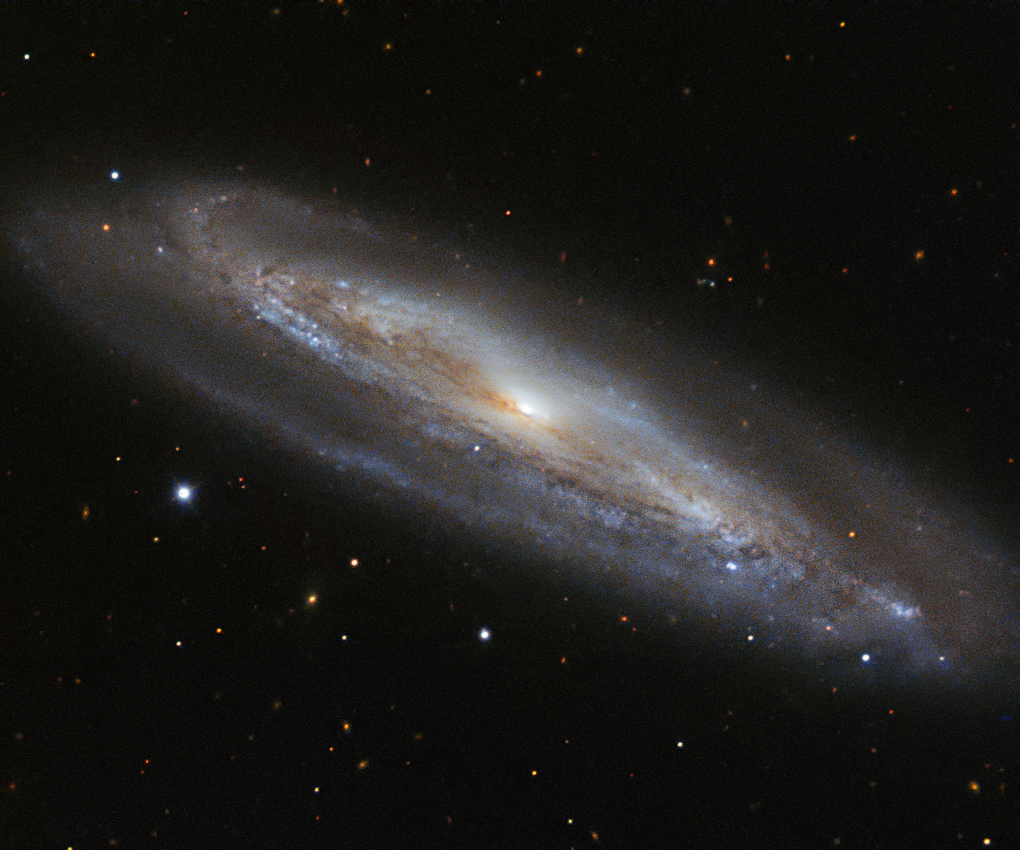

Why so blue?

The colour blue has many associations — coldness, sadness, serenity. However, the colour holds a completely different meaning for astronomers, as demonstrated by the edge-on spiral galaxy Messier 98.

Messier 98, also known as NGC 4192, is located approximately 50 million light-years away in the constellation of Coma Berenices (Berenice's Hair). In this spectacular image from ESO’s New Technology Telescope (NTT), the galaxy’s perimeter, rippled with gas and dust, is dotted with pockets of blueish light. These are regions filled with very young stars, which are so hot that they glow with a bright blue hue. These young stars are burning at such high temperatures that they are emitting fierce radiation, burning away some of the dense material that surrounds them. In total, Messier 98 is thought to contain one trillion stars!

The NTT is a 3.58-metre telescope at the La Silla Observatory, which pioneered the use of active optics and was the first in the world to have a computer-controlled main mirror.

Credit: ESO Acknowledgements: Flickr user jbarring